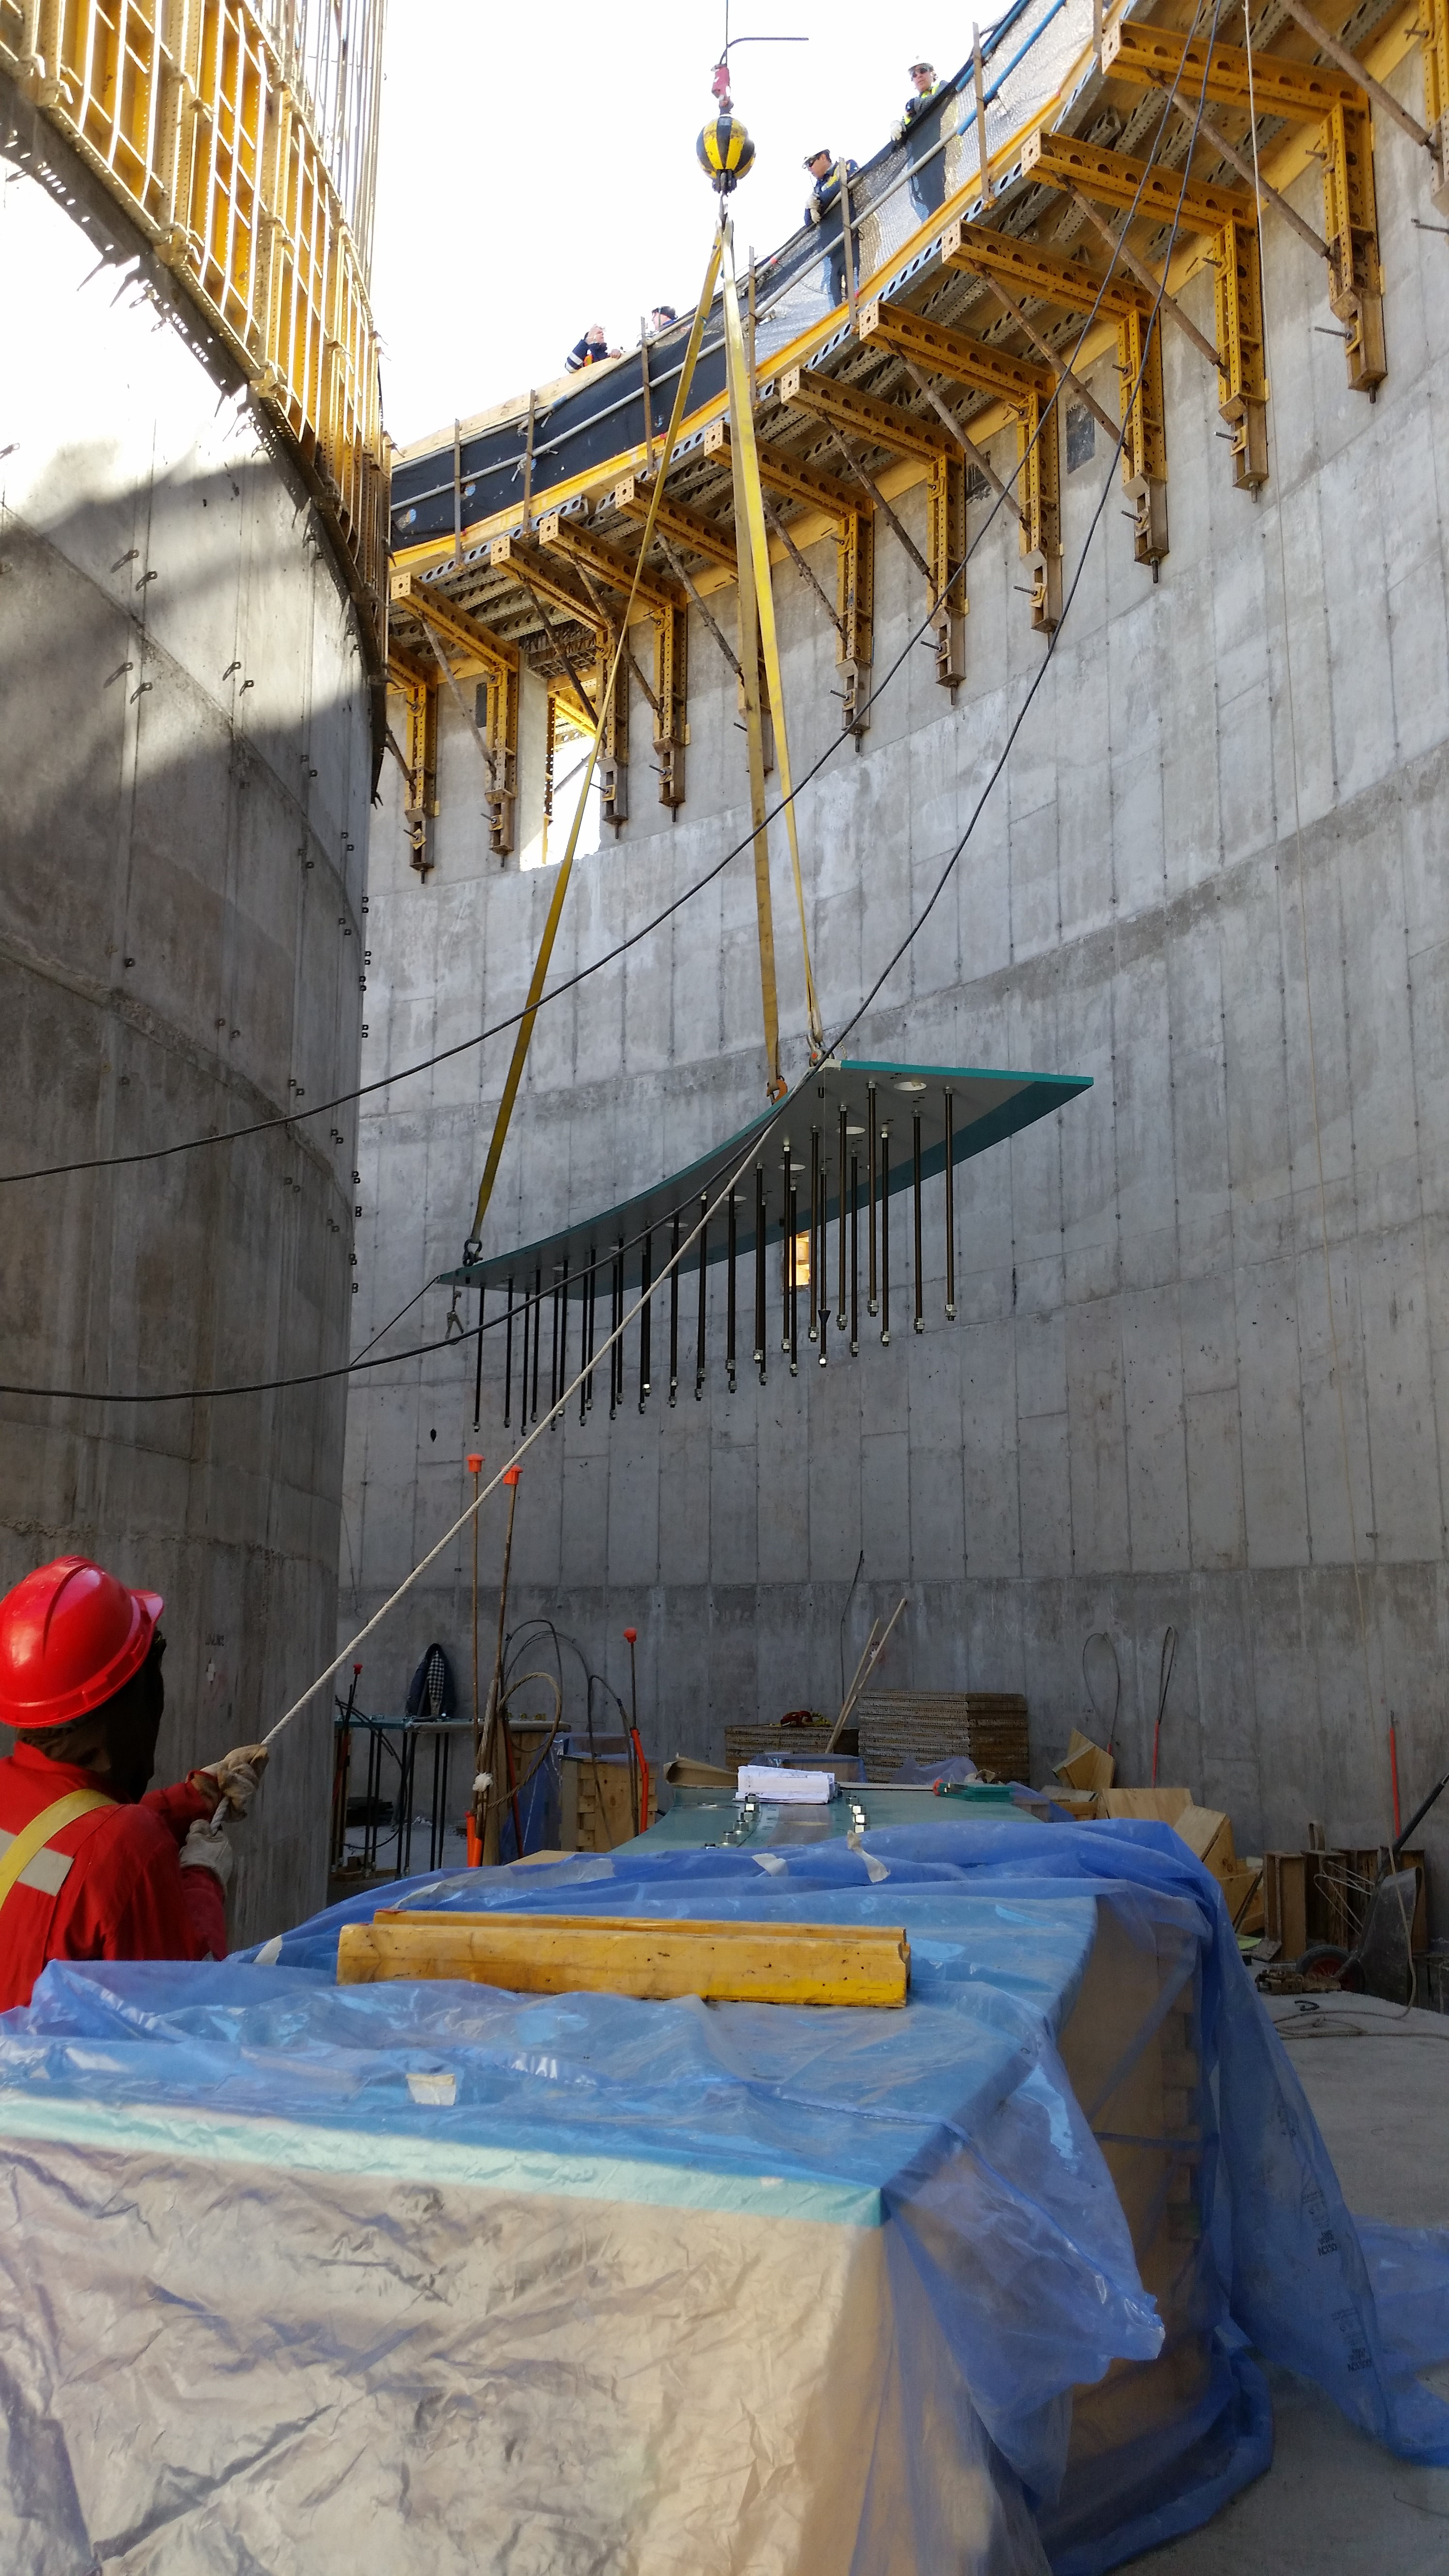

Plate prep

EIE plate preparation, 1 of 16 plates, to life to the top of the lower enclosure. Each plate weighs 1.6 tons.

Credit: Rubin Observatory/NSF/AURA